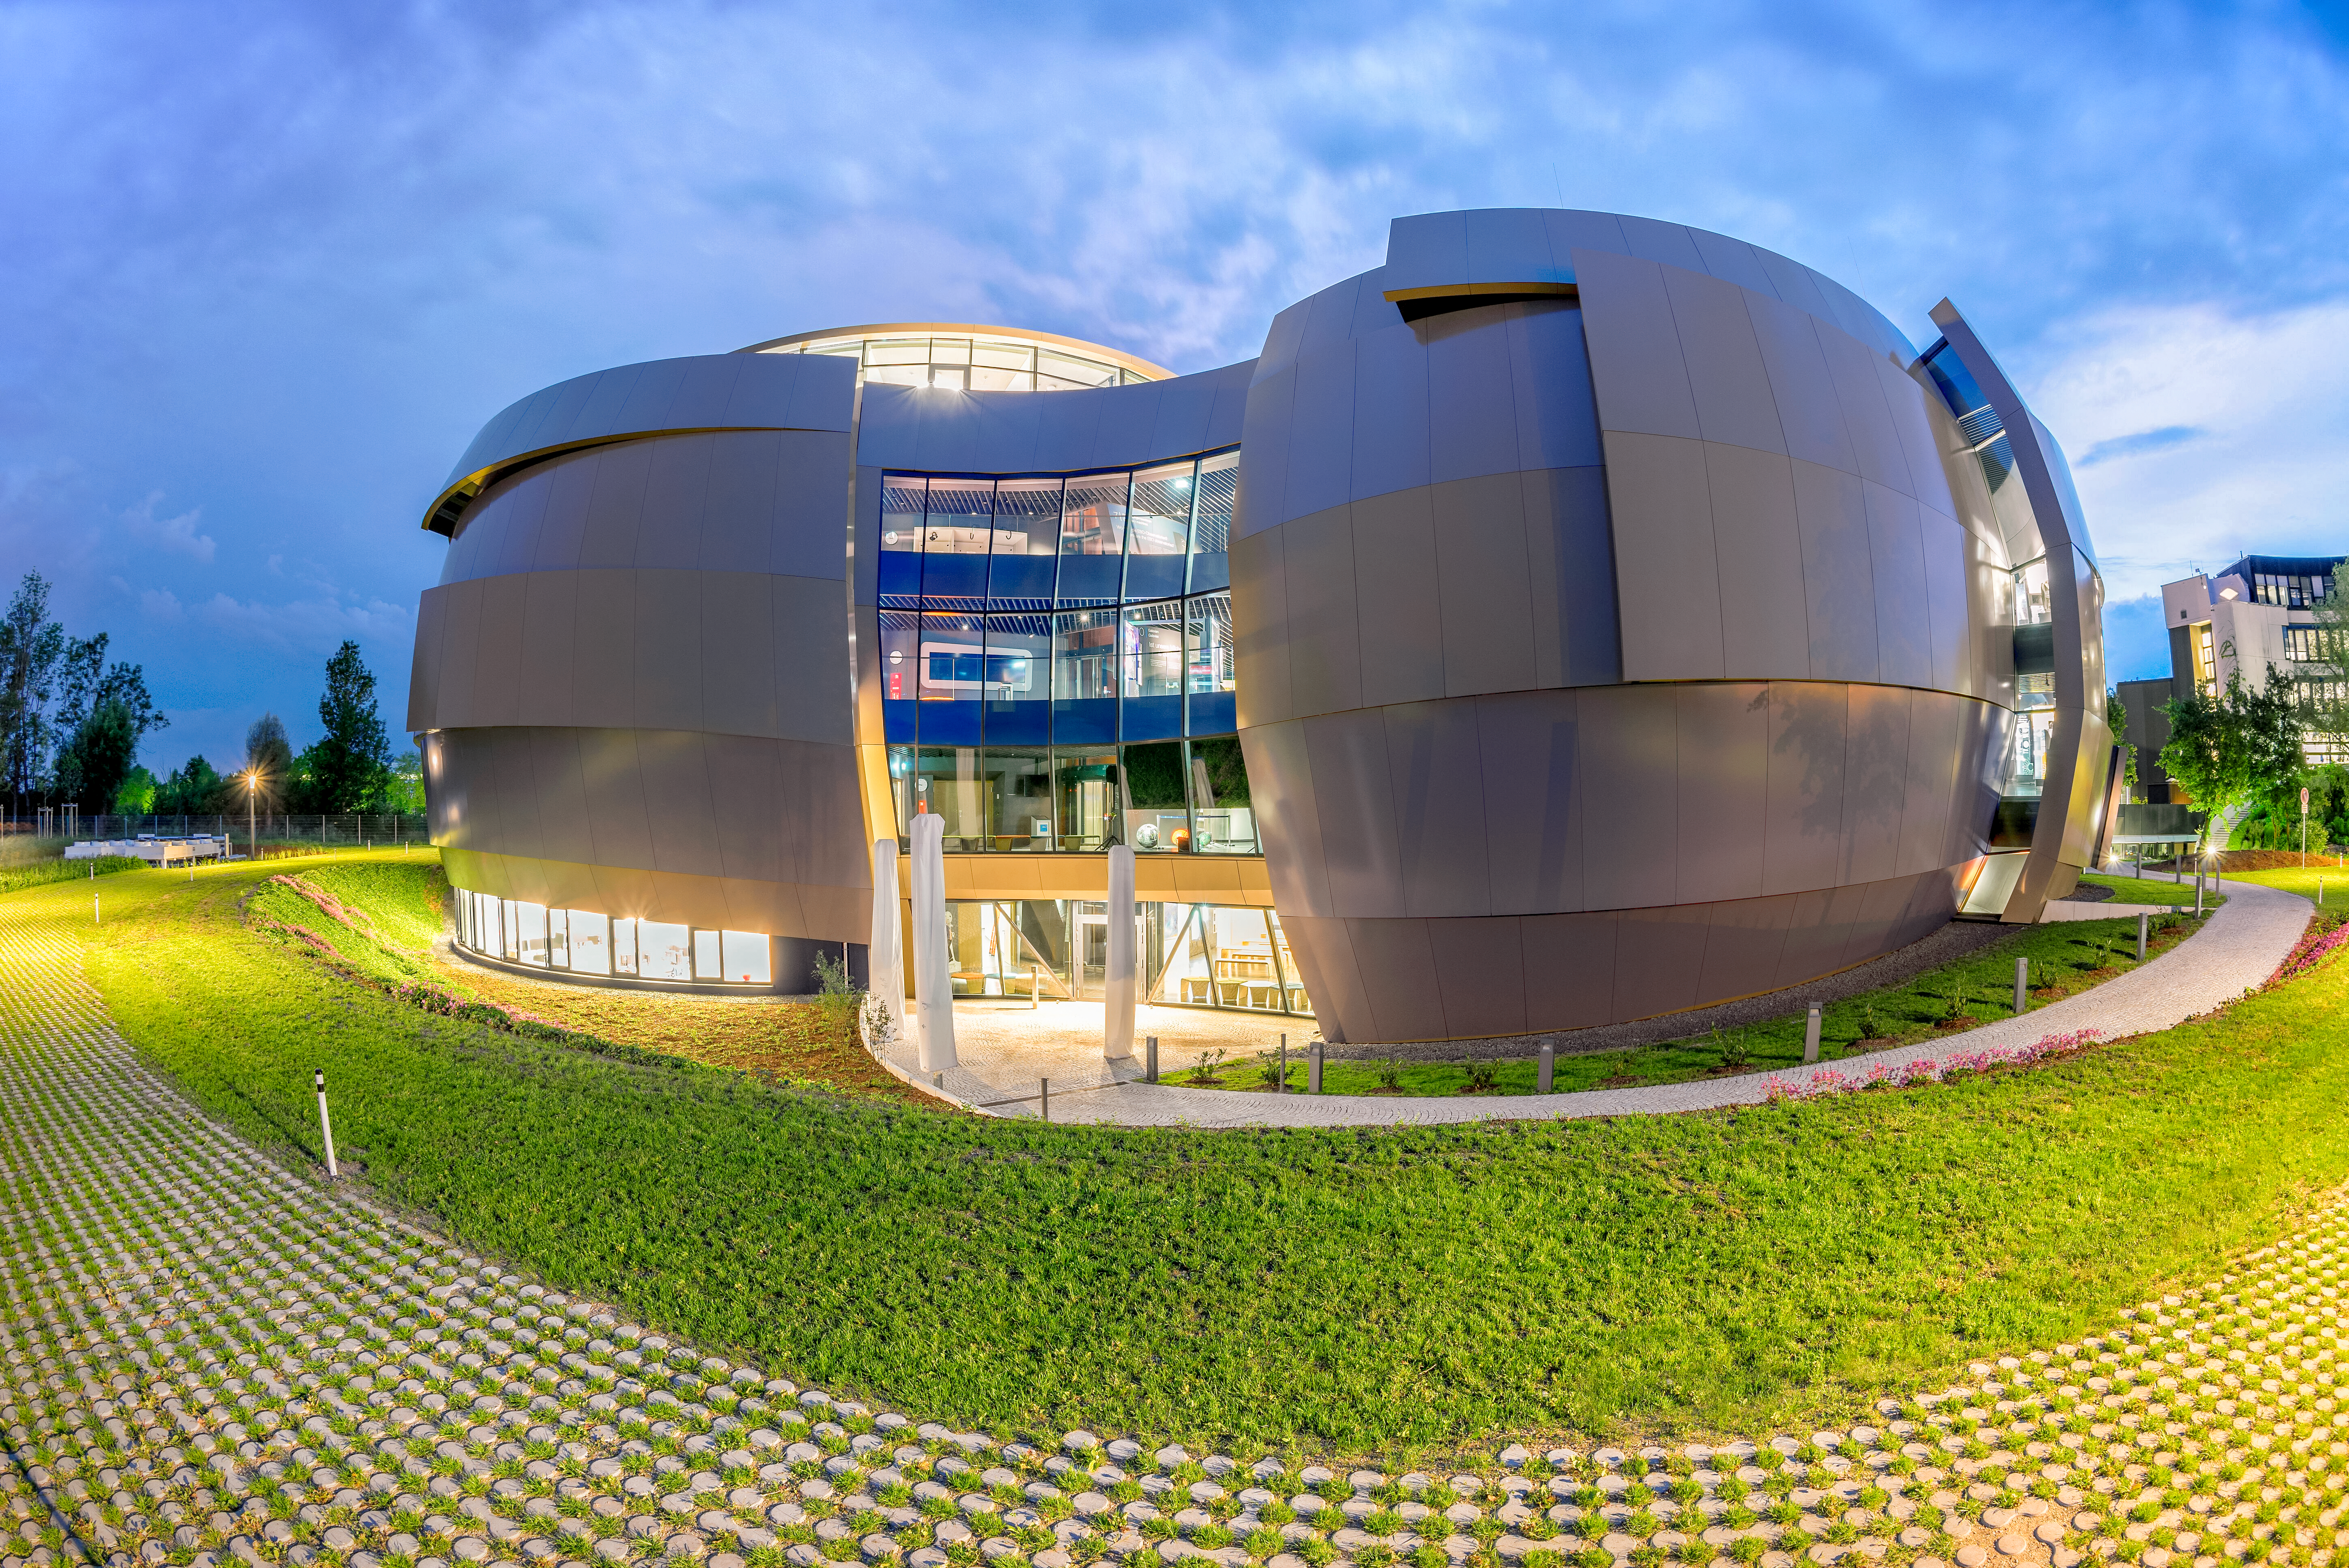

ESO Supernova at dusk

Night falls on ESO Supernova, the cutting edge astronomy centre at ESO's headquarters in Garching, Germany. The building was designed by architects Bernhardt + Partner to evoke a binary star system, and houses engaging astronomy exhibits and a state-of-the art digital planetarium.

Credit: Brillux, Sven Rahm Fotografie